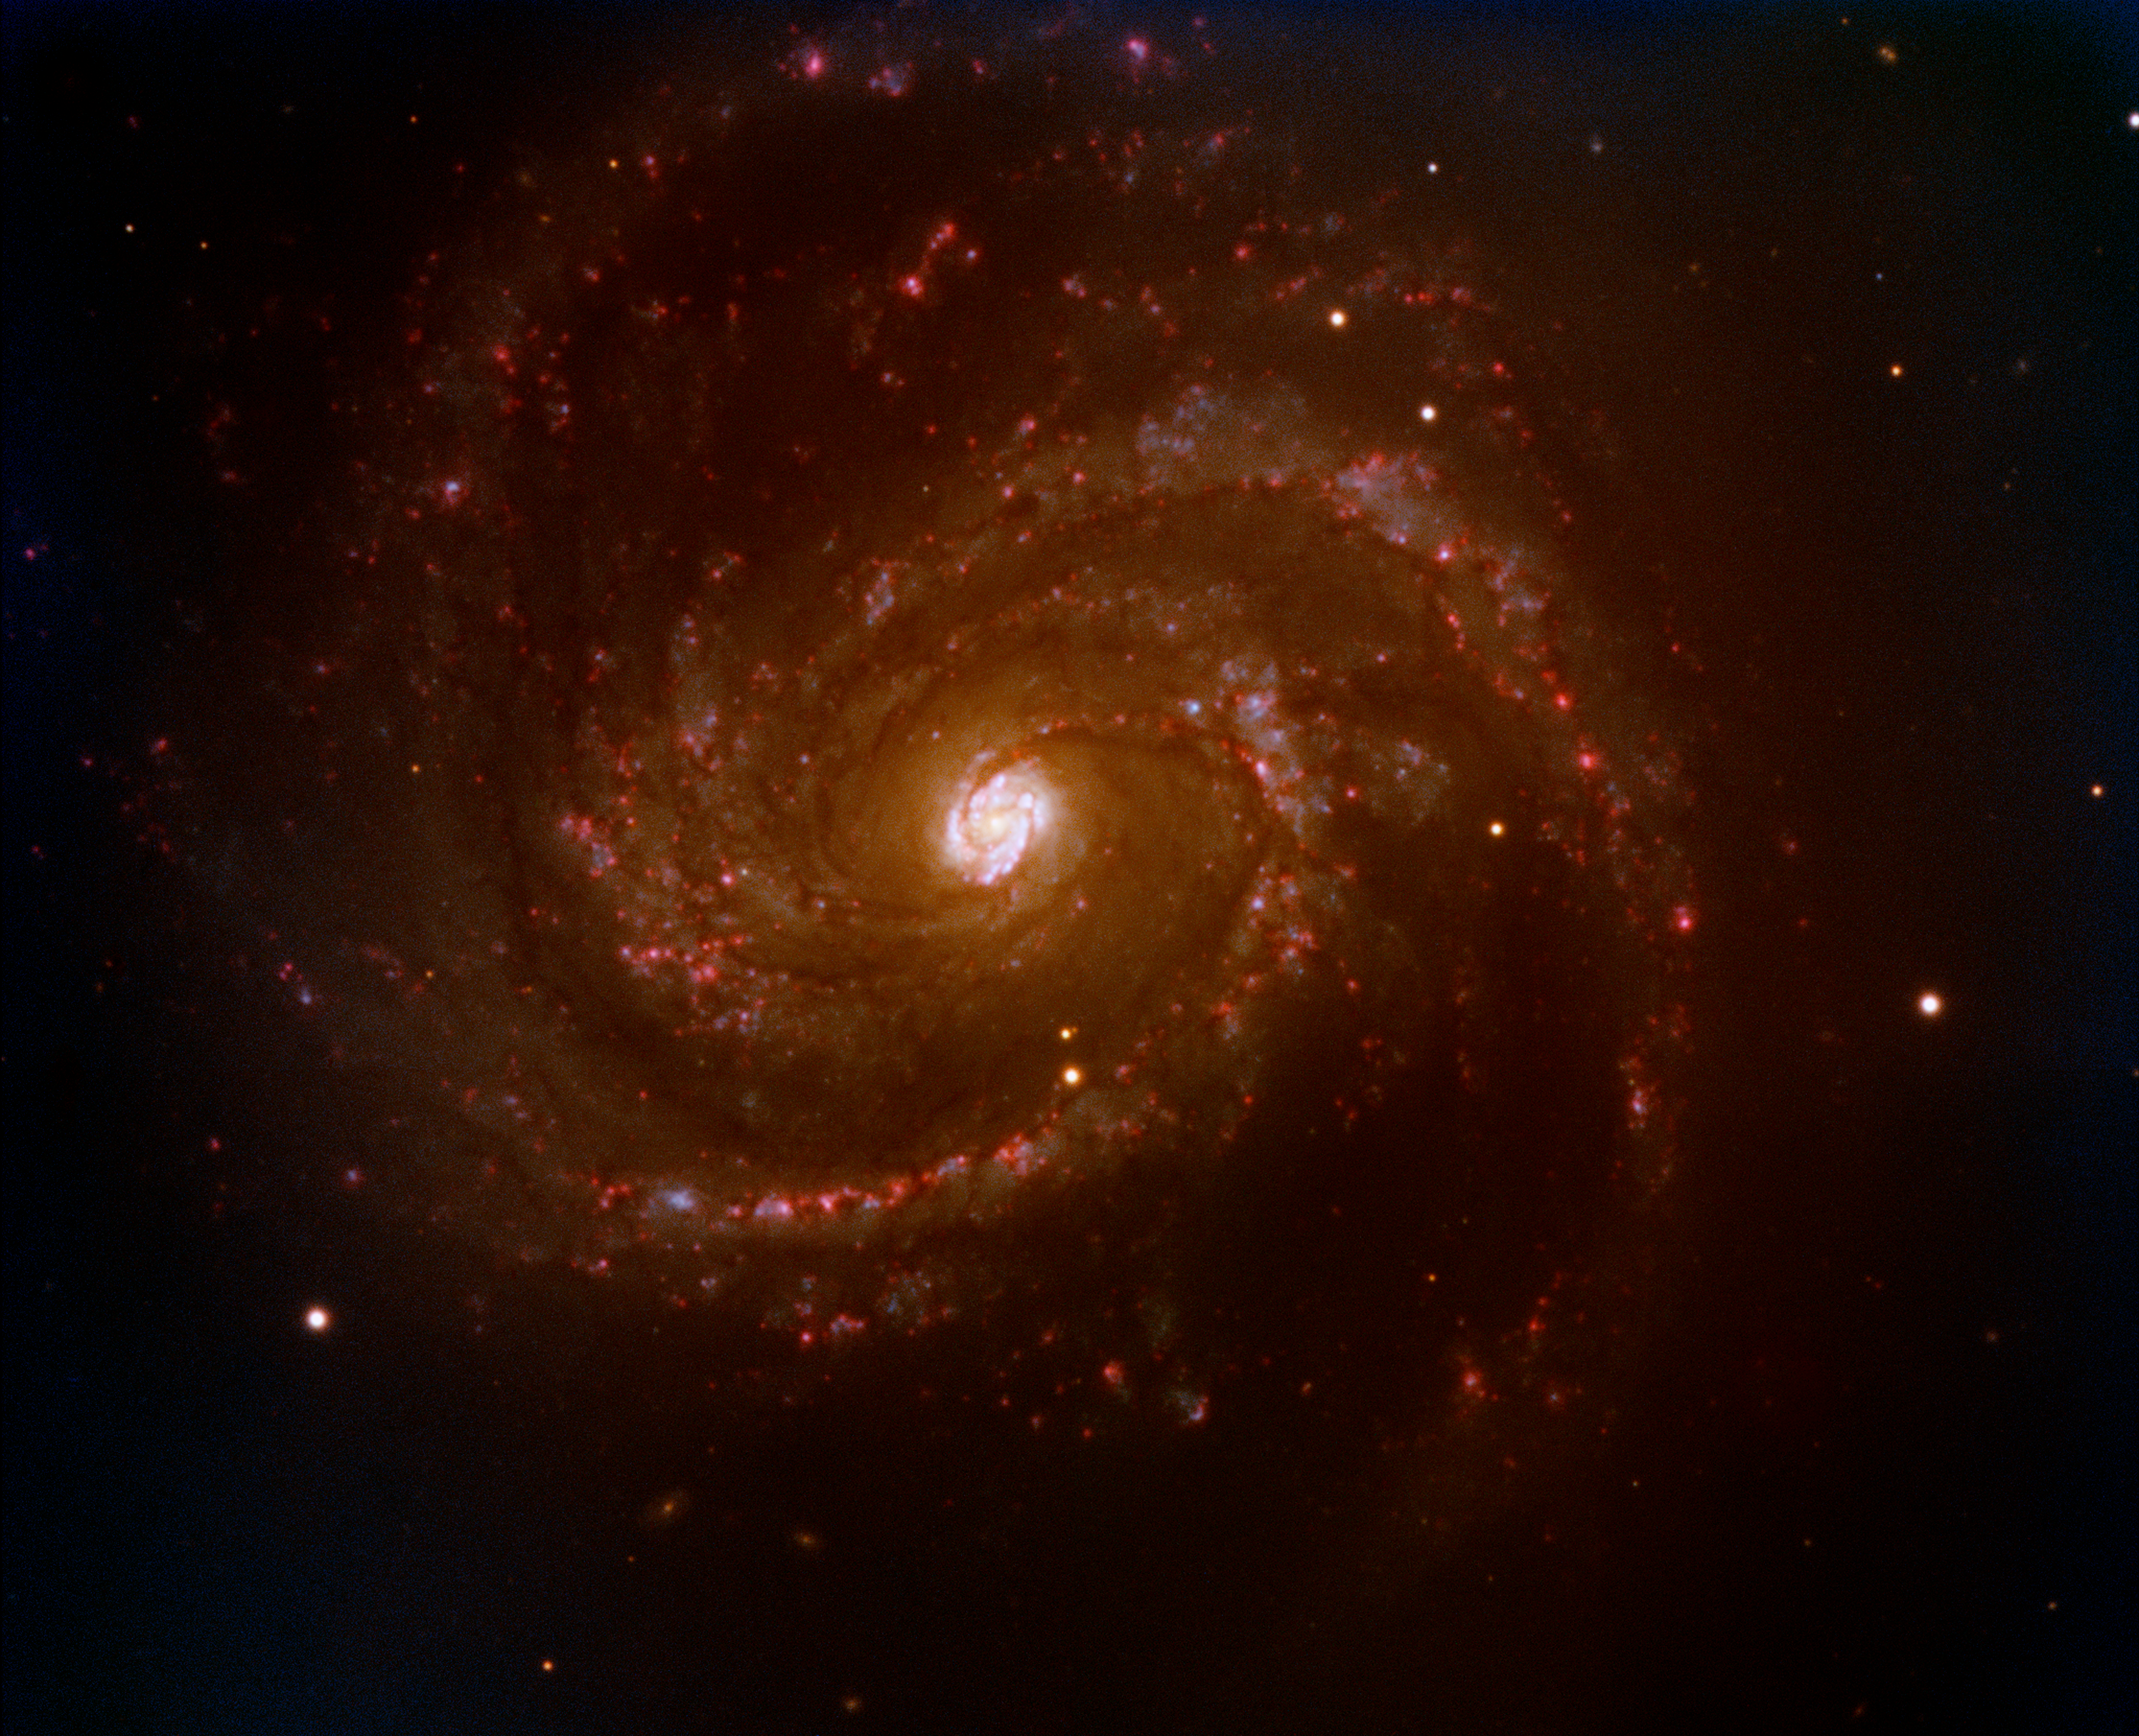

Spiral galaxy Messier 100

Composite based on five images taken with FORS1 on Kueyen (VLT) by Dominique Naef, Eric Depagne and Chris Lidman (ESO). The images were taken through different filters: U, V, R, I, and a narrow-band filter centred on the H-alpha line. The exposure time is 60 seconds in the V, R and I filters, 3 minutes in the U-band and 5 minutes in the H-alpha filter. The field of view is 6.8 x 5.1 arcmin2. North is up and East is to the left. The final processing was done by Kristina Boneva, Haennes Heyer and Henri Boffin (ESO).

Credit: ESO